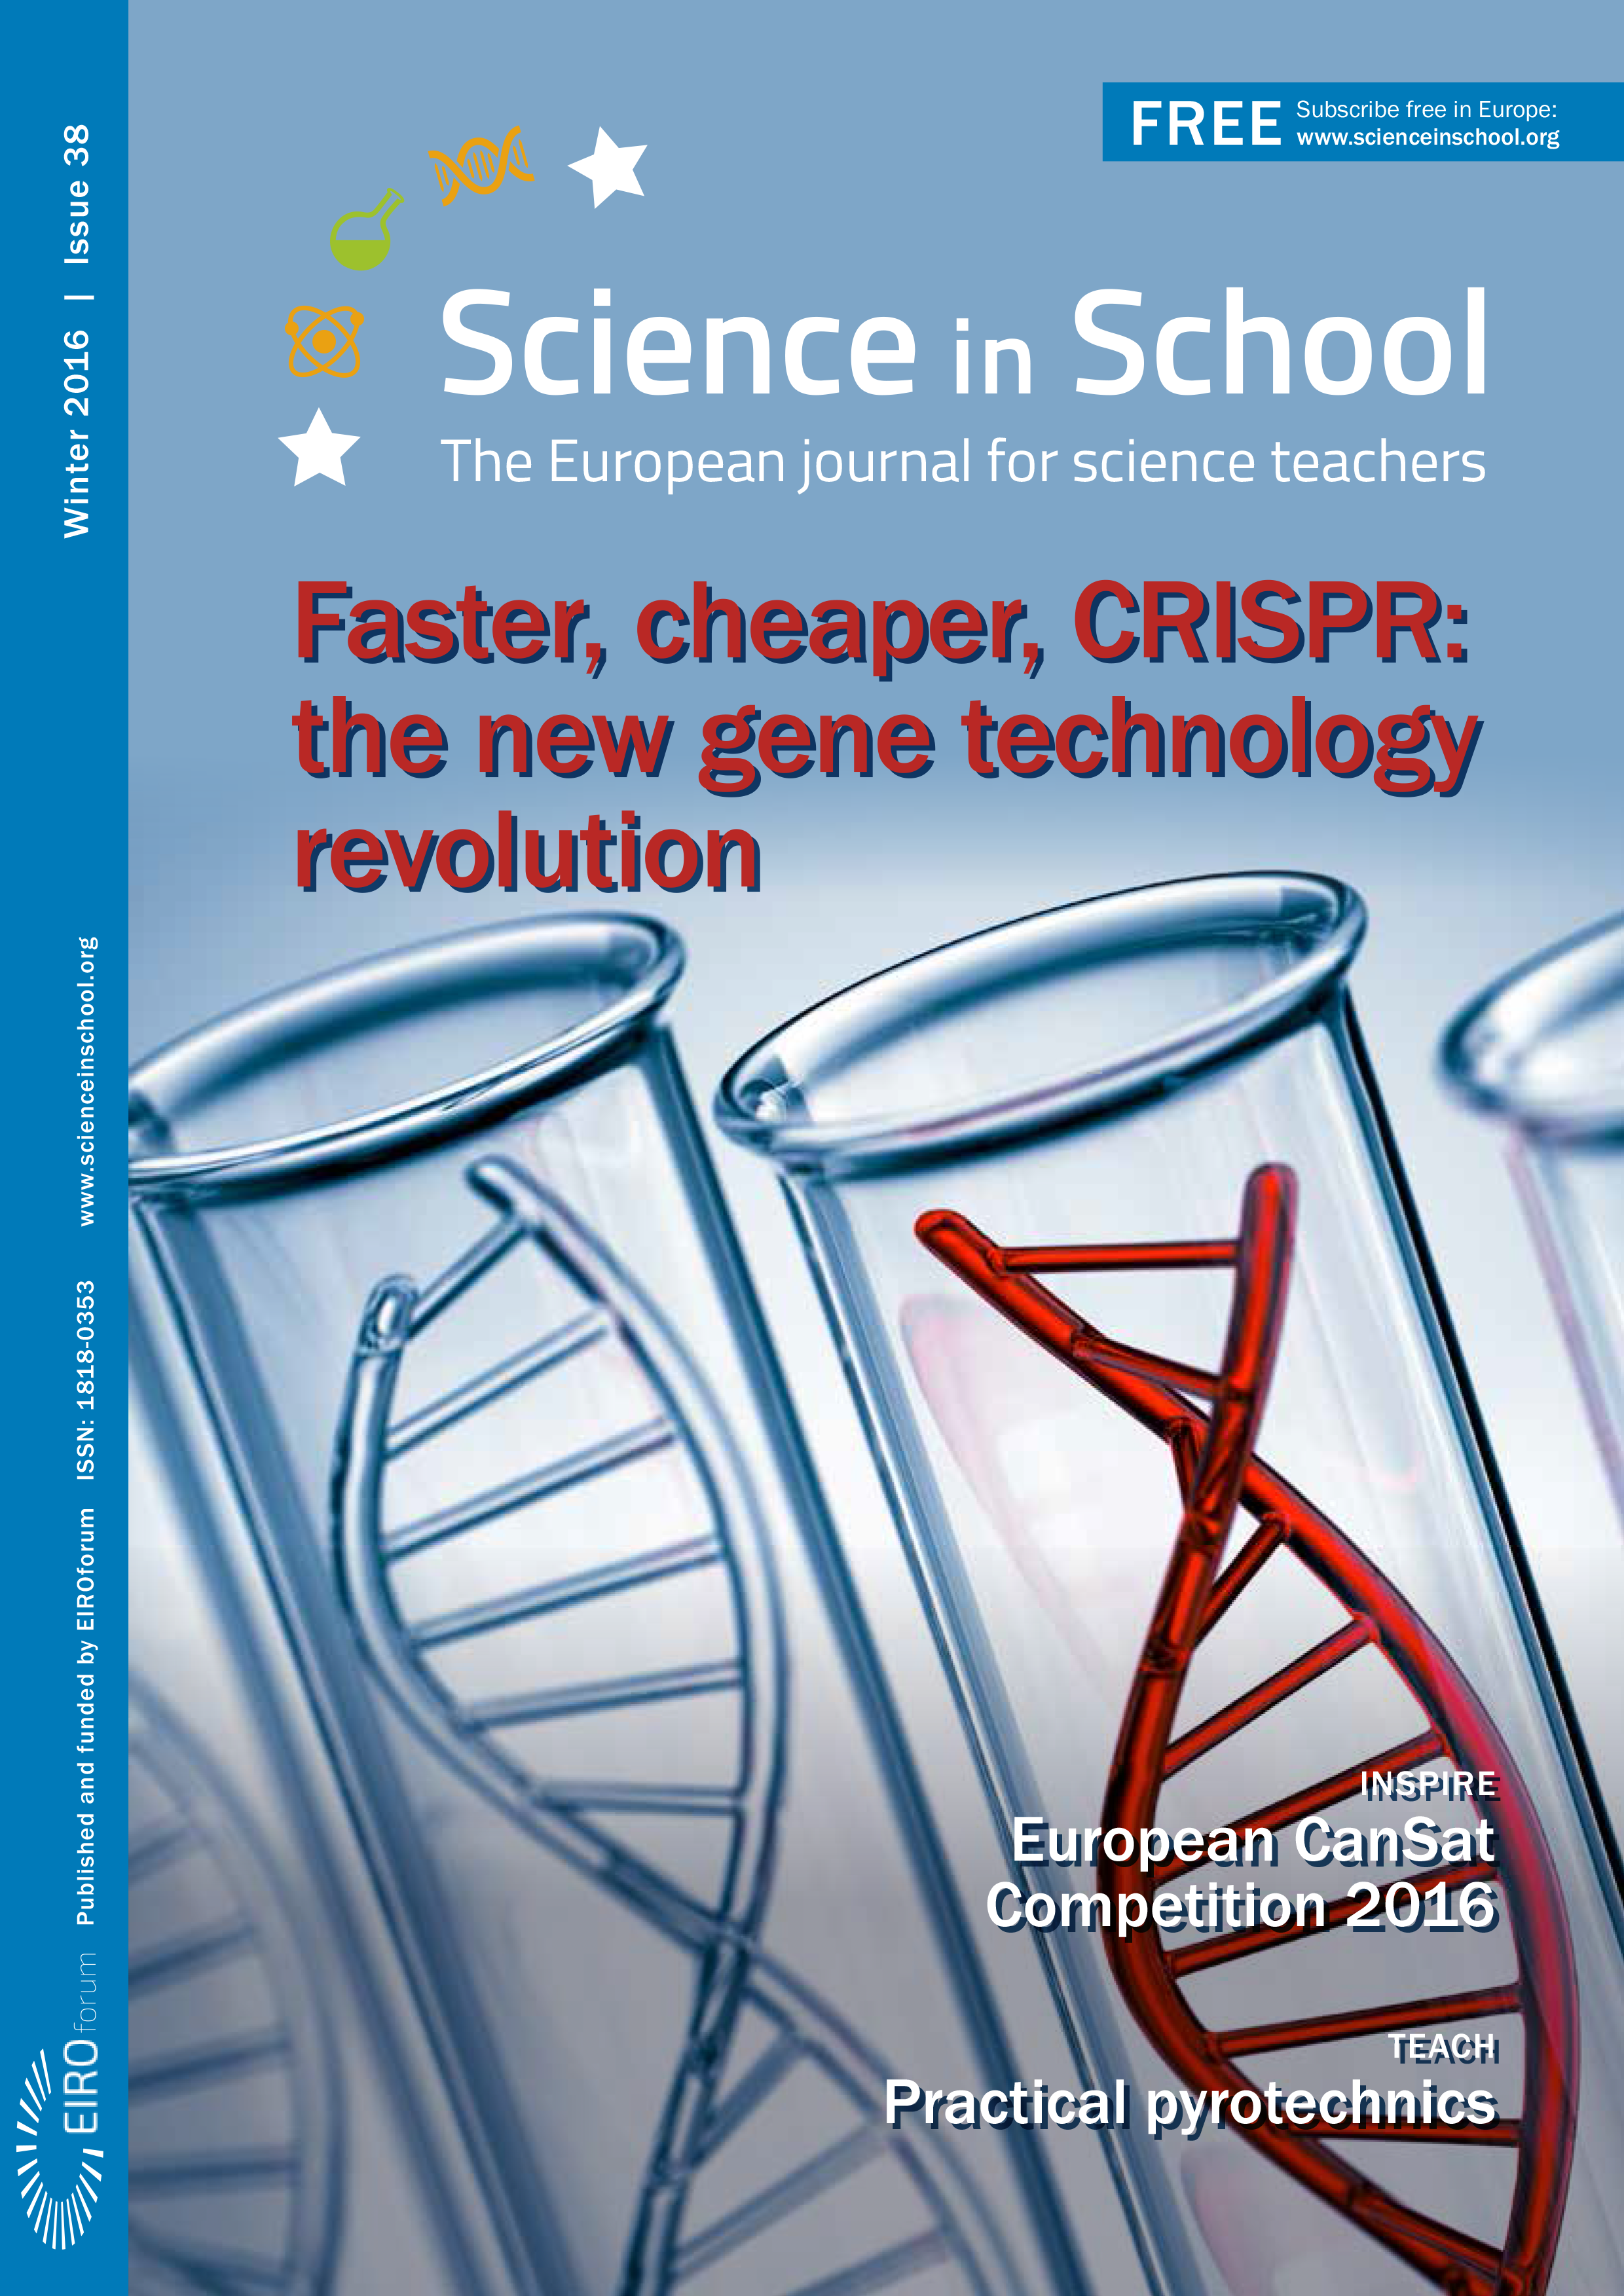

Cover of Science in School issue No.38

Cover of Science in School issue No.38.

Credit: ESO